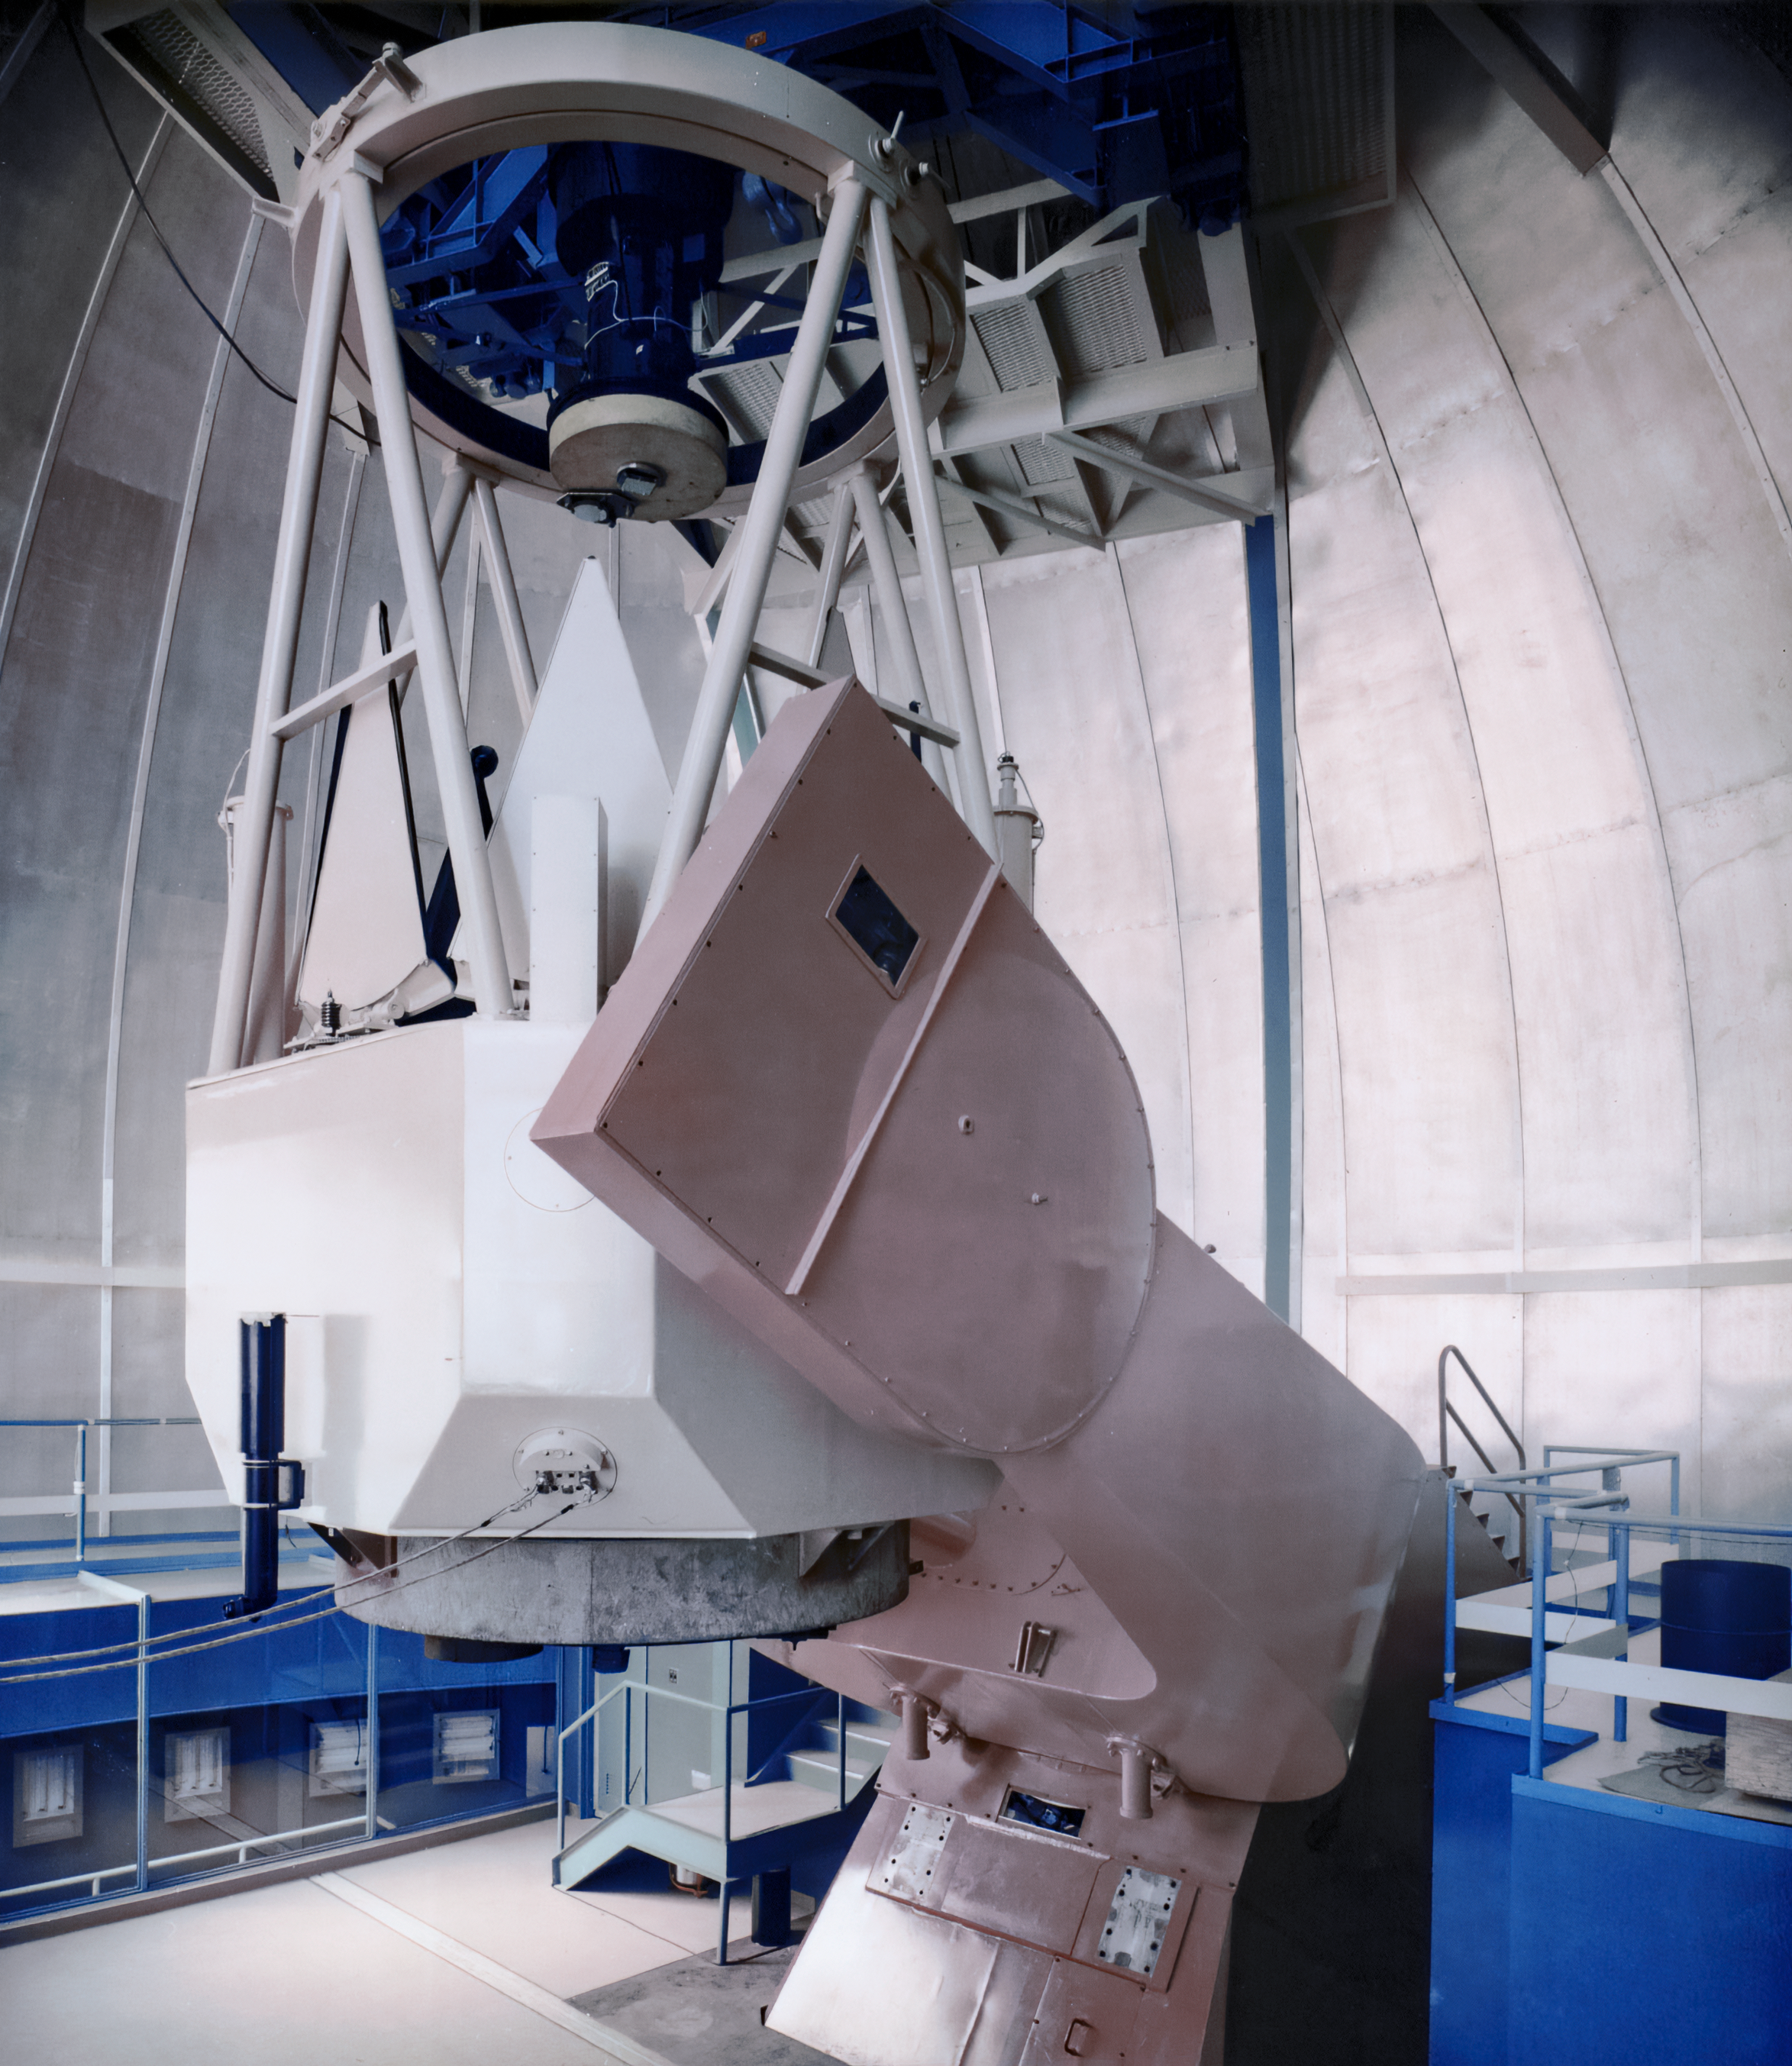

KPNO 2.1-meter Telescope June 1962

A view of the Kitt Peak National Observatory (KPNO) 2.1-meter Telescope taken in June 1962.

Credit: NOIRLab/AURA/NSF